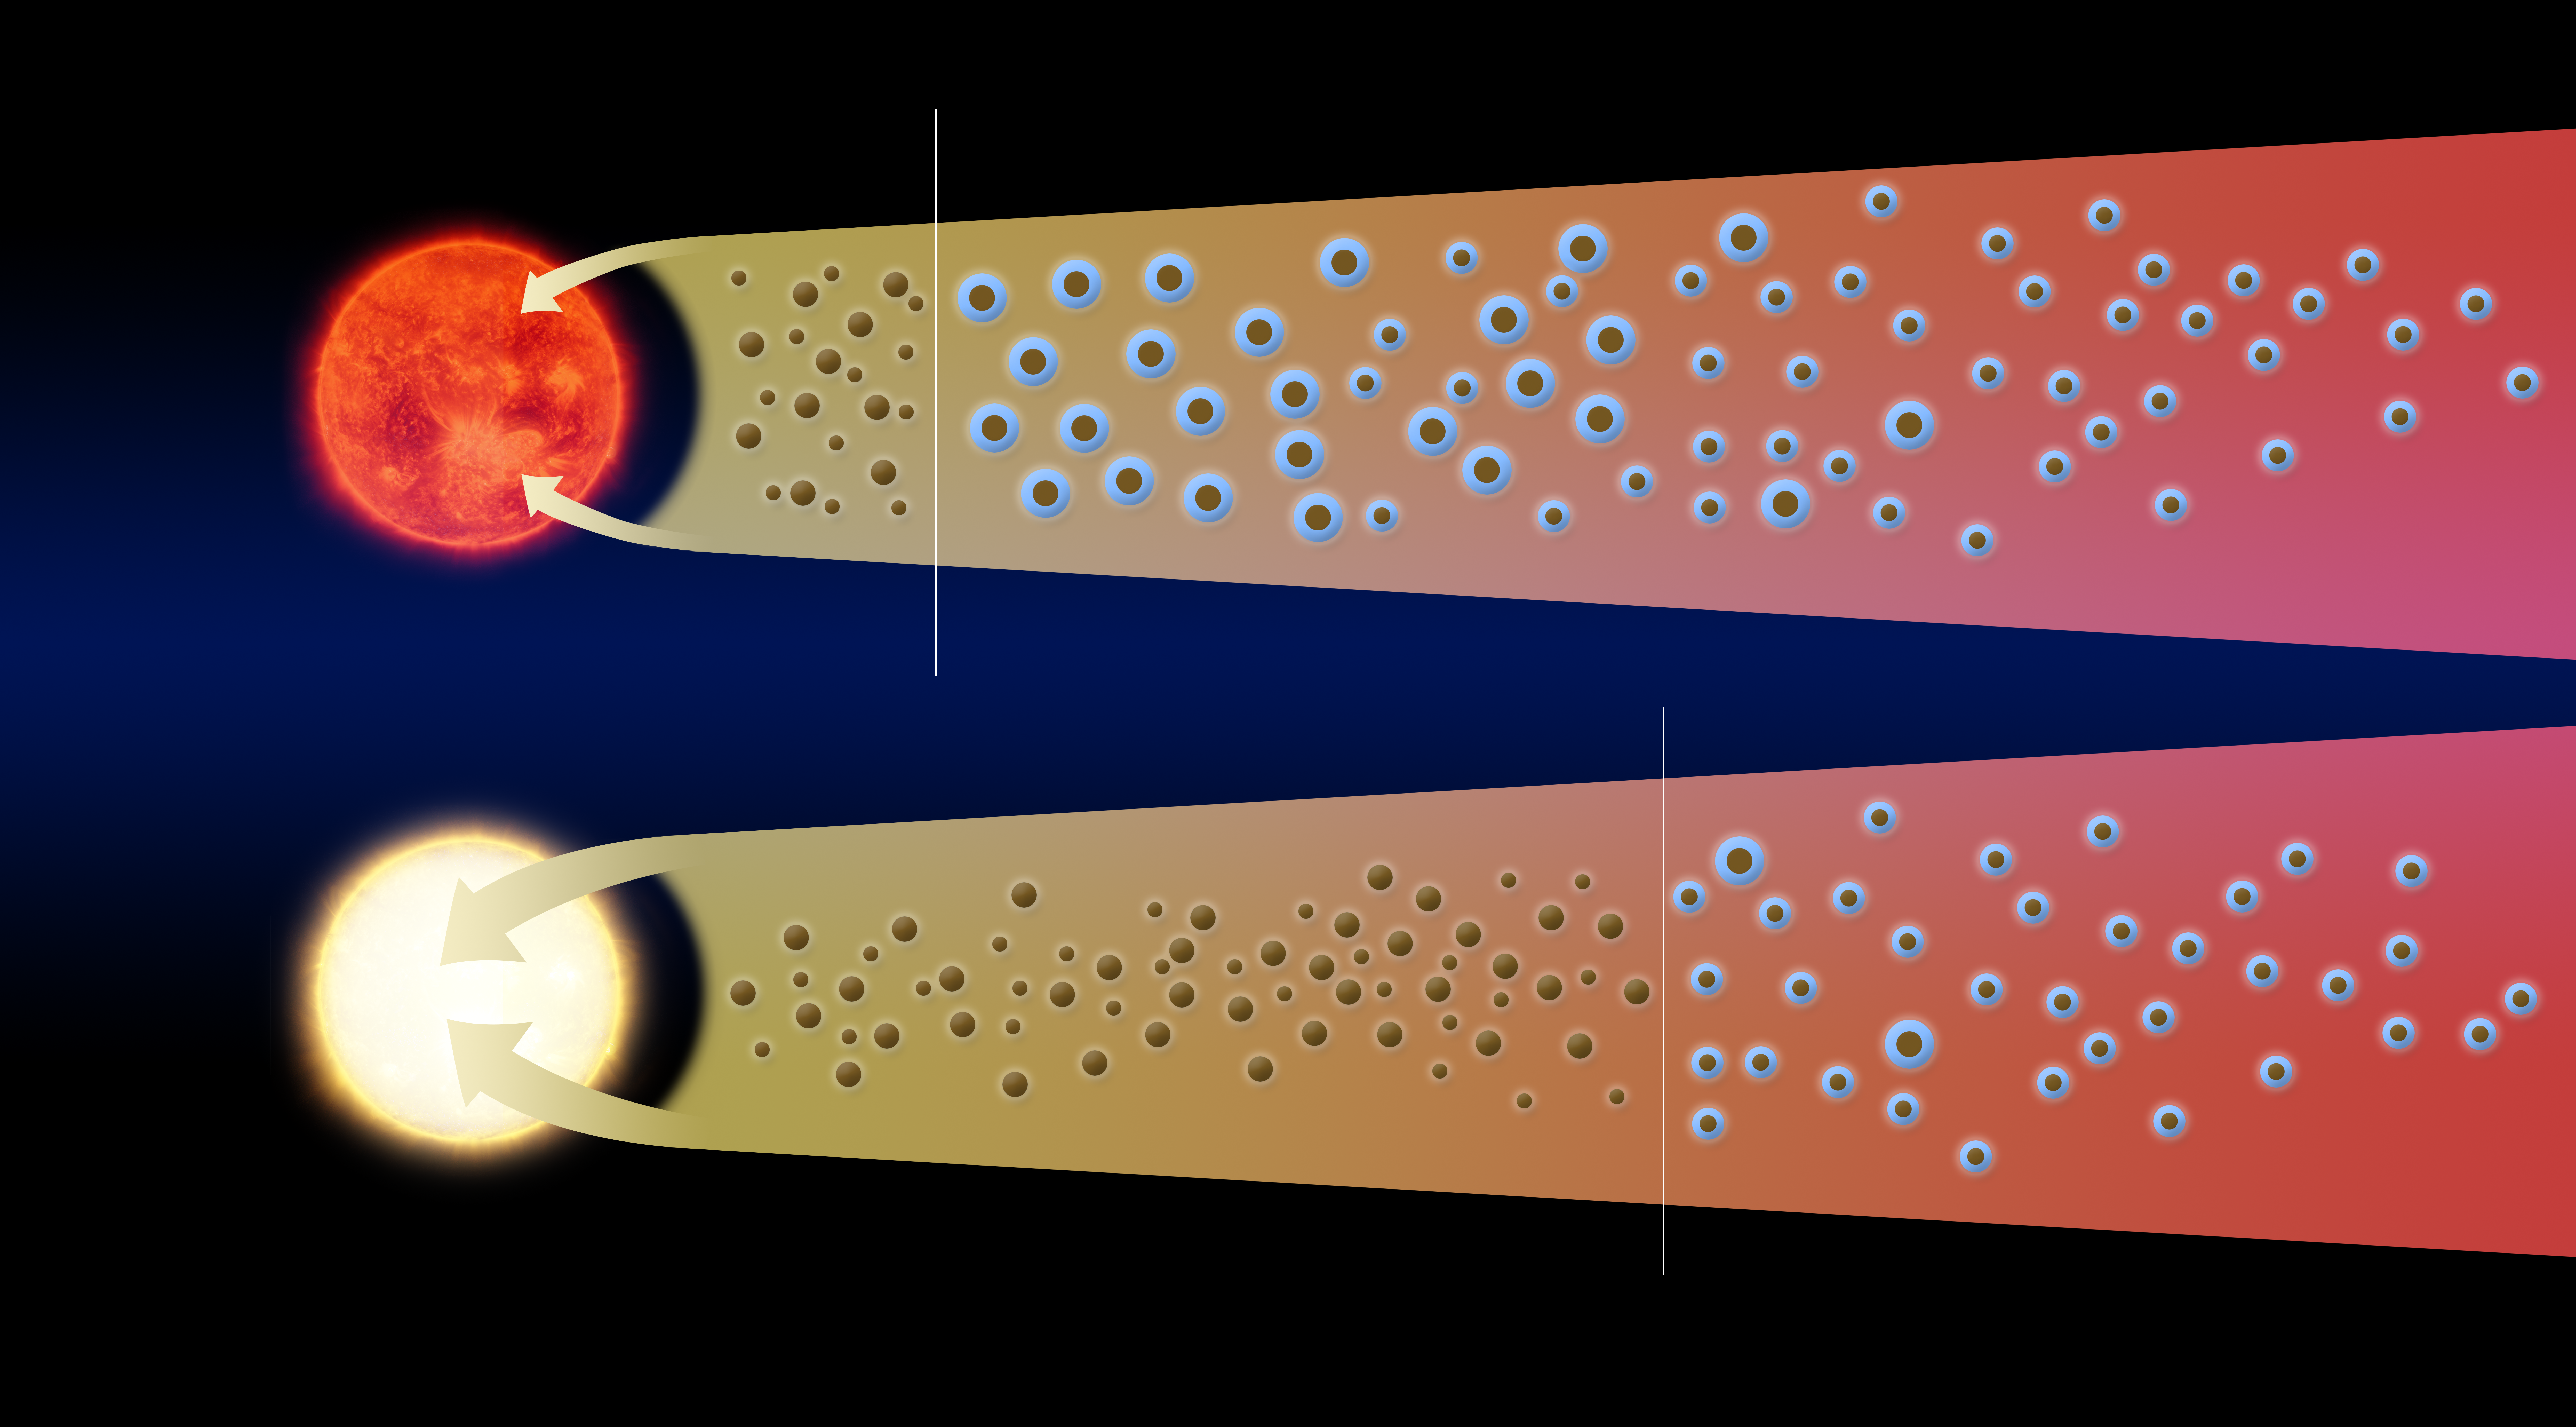

Shifting water snowline in V883 Orionis

This illustration shows how the outburst of the young star V883 Orionis has displaced the water snowline much further out from the star, and rendered it detectable with ALMA.

Credit: ALMA (ESO/NAOJ/NRAO)/L. Cieza